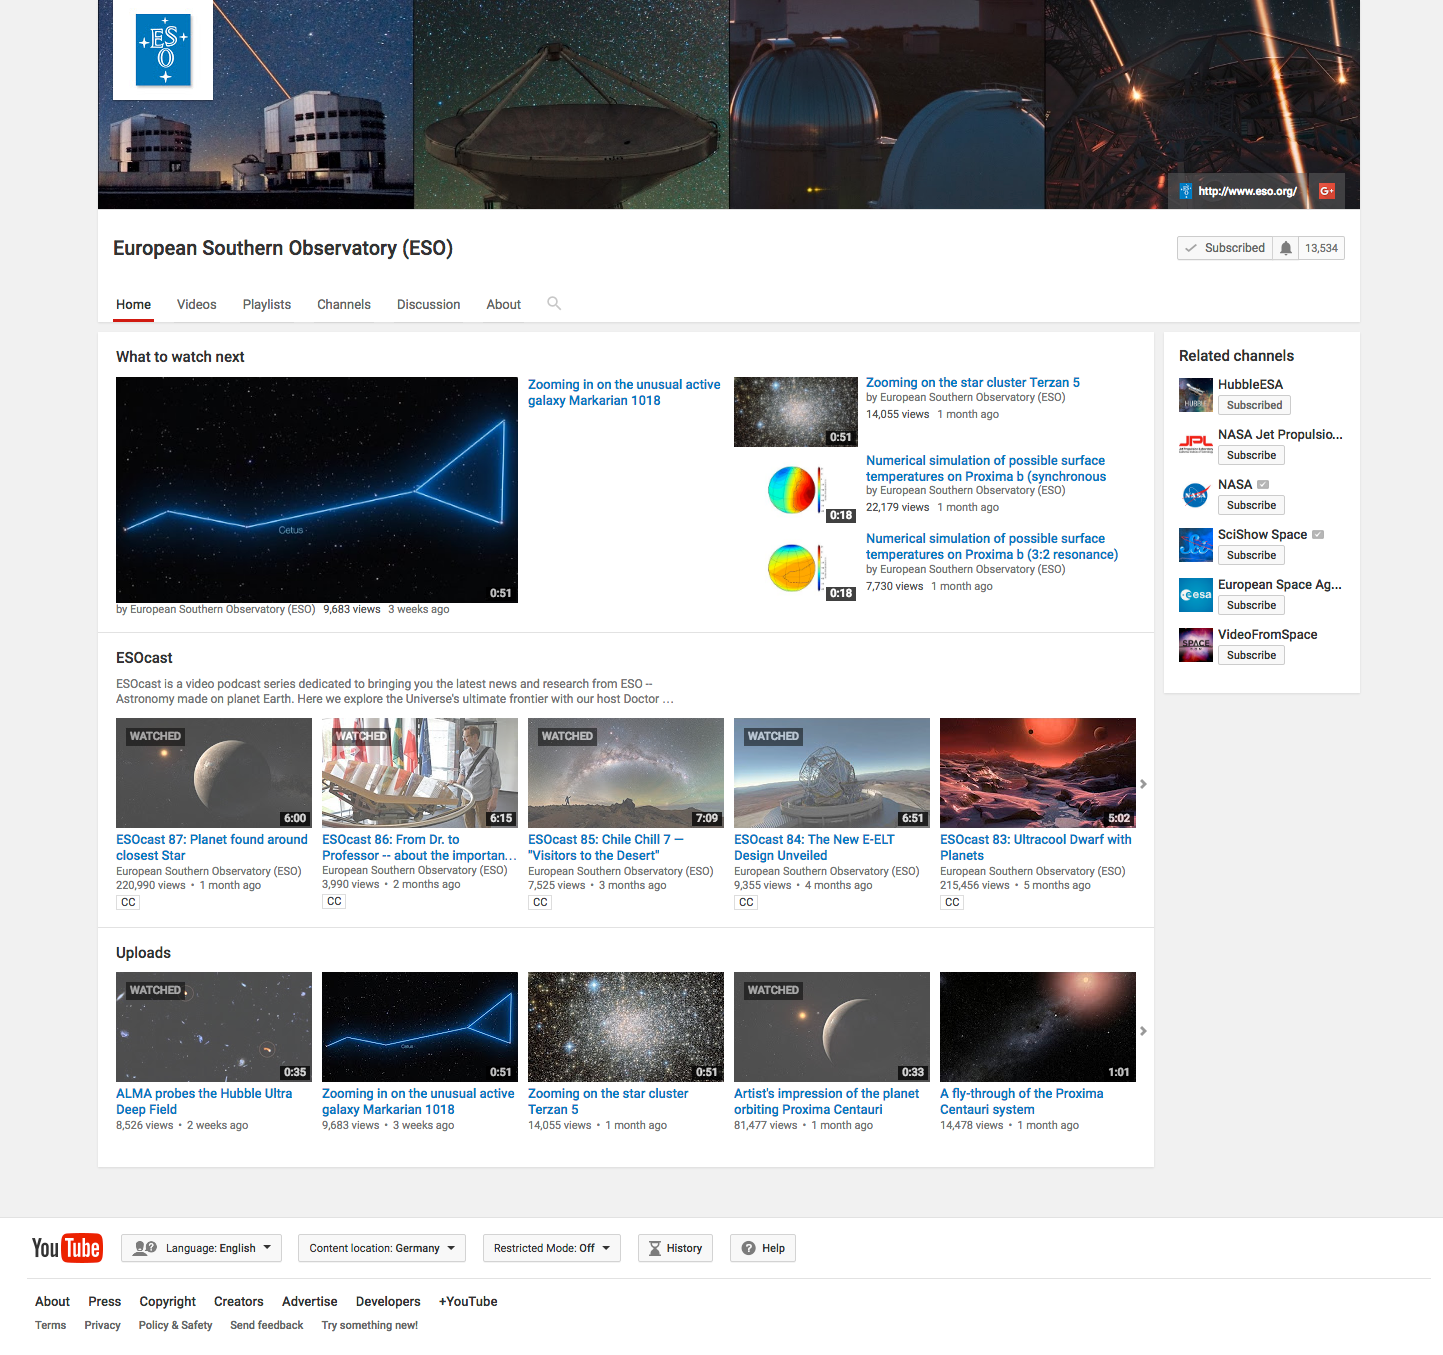

ESO Youtube channel

Since 2007 ESO has its own Youtube channel, containing nearly 500 videos.

Credit: ESO